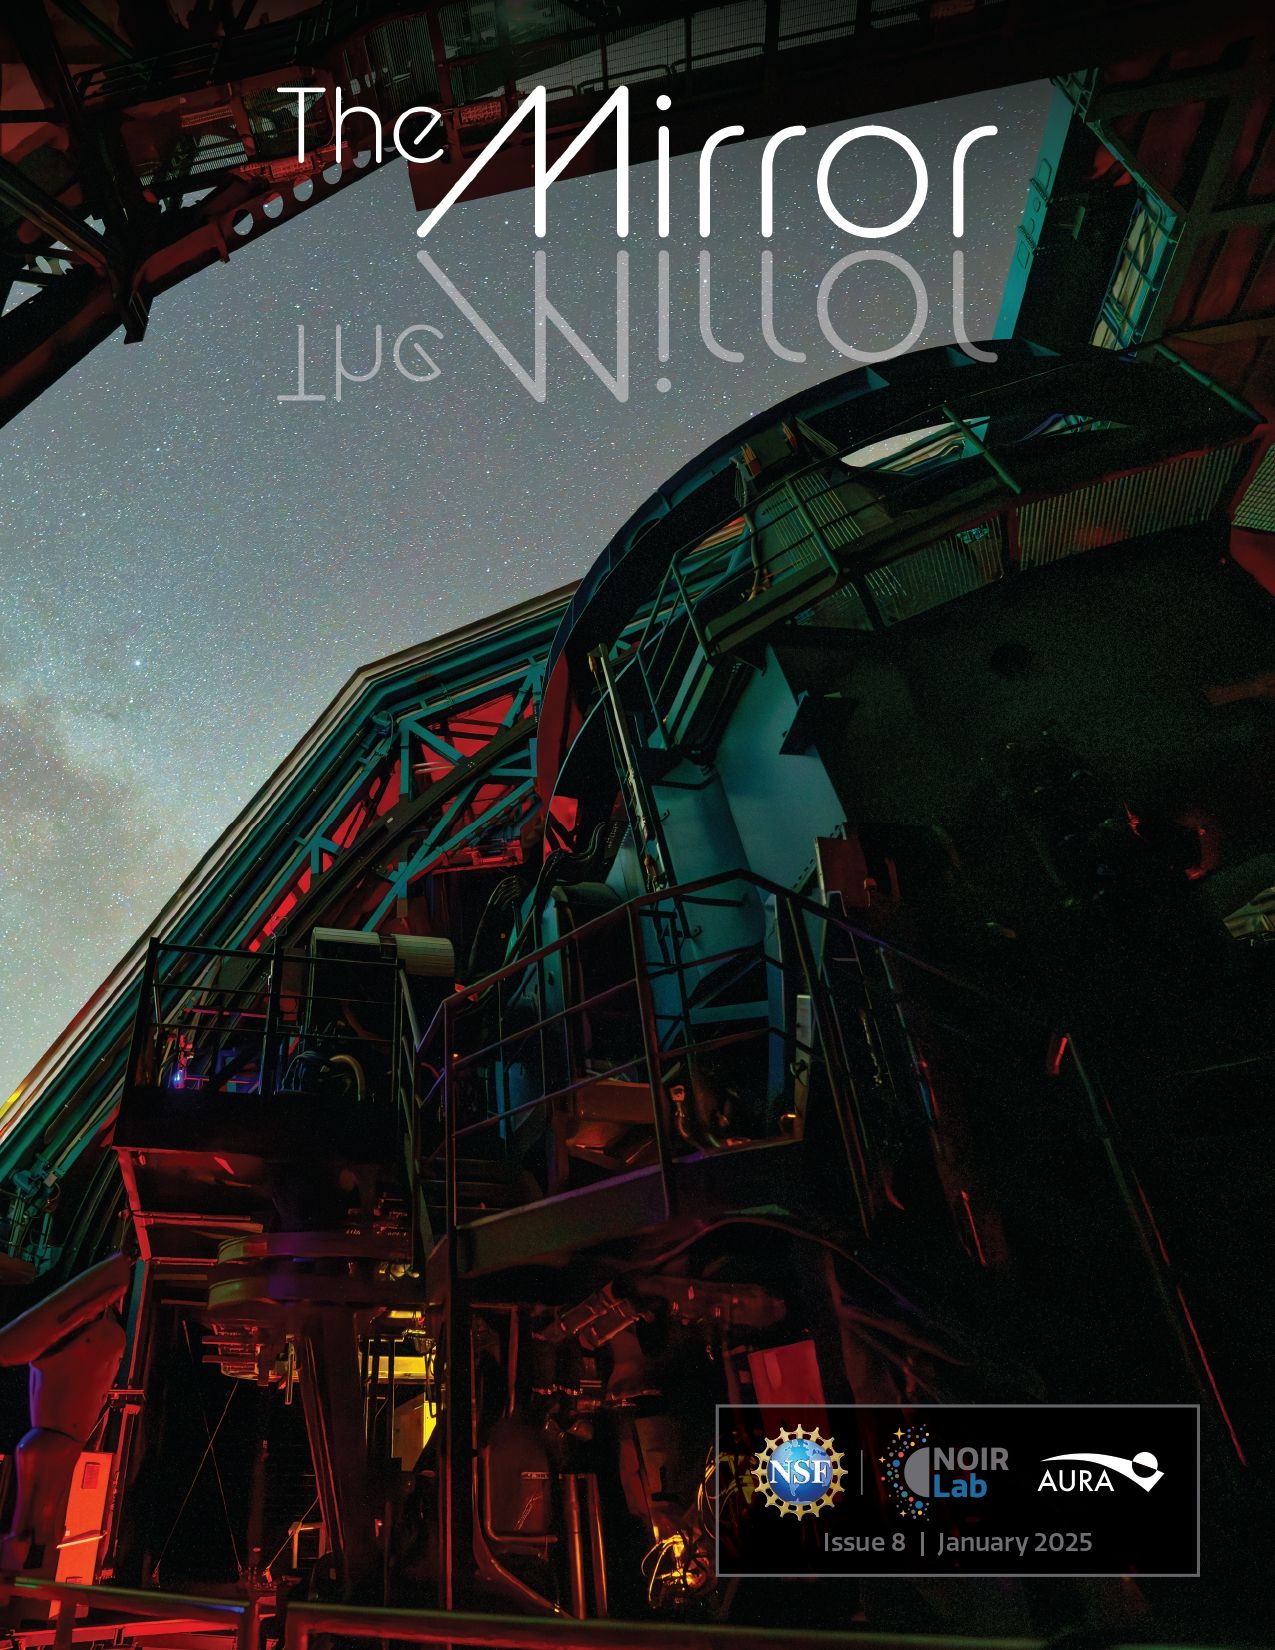

The NOIRLab Mirror – January 2025

The cover of the January 2025 edition of The NOIRLab Mirror, which shows the Simonyi Survey Telescope taking on-sky observations with a 144-megapixel test camera, called the Rubin Commissioning Camera, on 24 October 2024.

Credit: RubinObs/NSF/DOE/NOIRLab/SLAC/AURA/H. Stockebrand